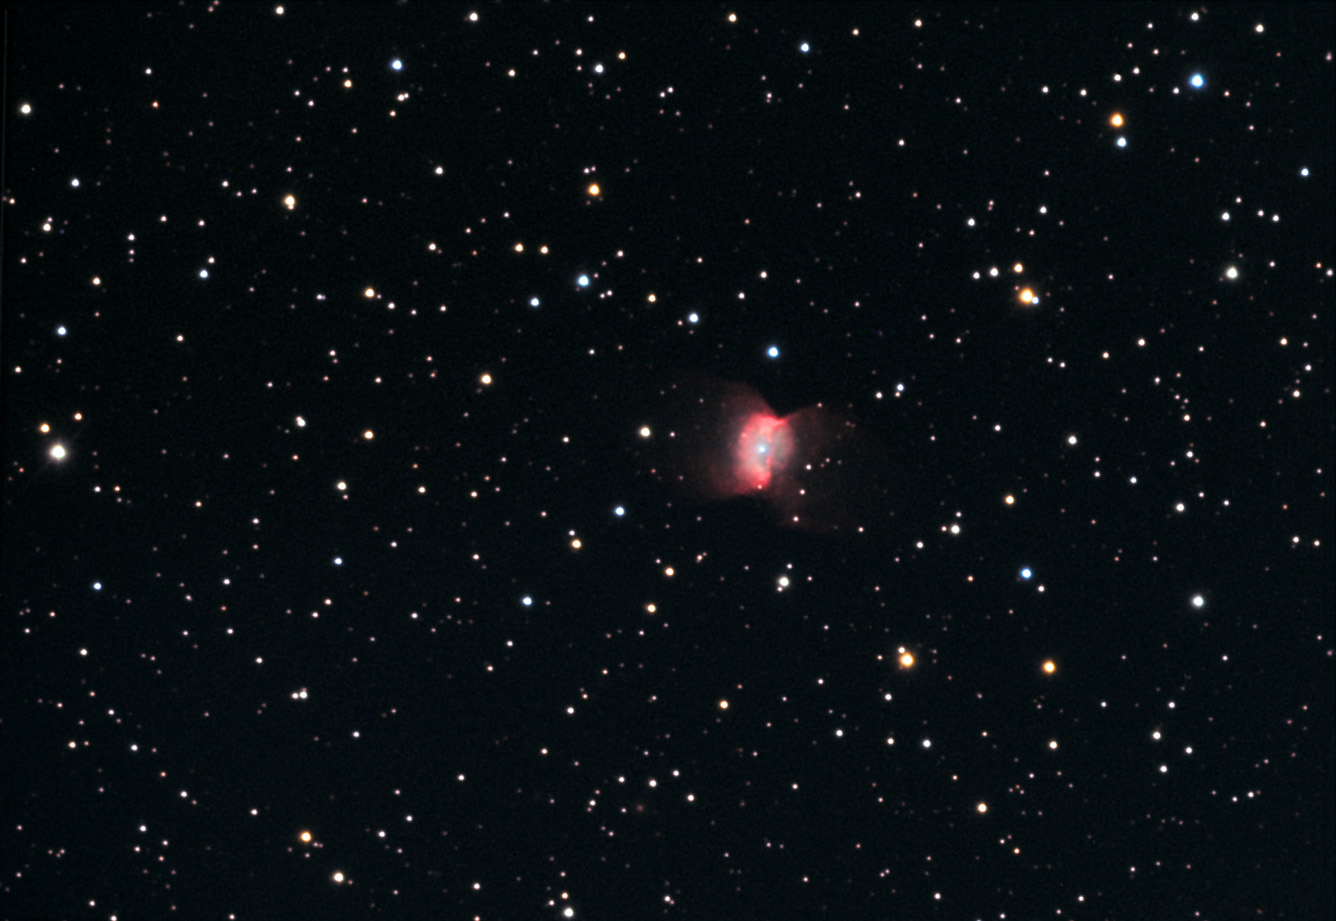

NGC 2346

Butterfly in the sky.....but why? It is thought that this intriguing shape was formed by two different processes. First of all there are two stars that play the "starring" role. This pair used to orbit one another at a casual distance, but then one of them evolved into a red giant star and enveloped the other one. This means the swallowed star orbited inside of the red giant! This process both caused the two to move close together and eject a ring of gas in the process. Then strong winds from the stars blew gas perpendicular to the ring to form the wings of the "butterfly." Currently these two stars are so close they orbit each other in a period of 16 days. NGC 2346 is between 2000-3000 light years away (and perhaps 1/2 light year in extent).

This image was taken as part of Advanced Observing Program (AOP) program at Kitt Peak Visitor Center during 2014.

Credit: KPNO/NOIRLab/NSF/AURA/Doug Matthews and Charles Betts/Adam Block